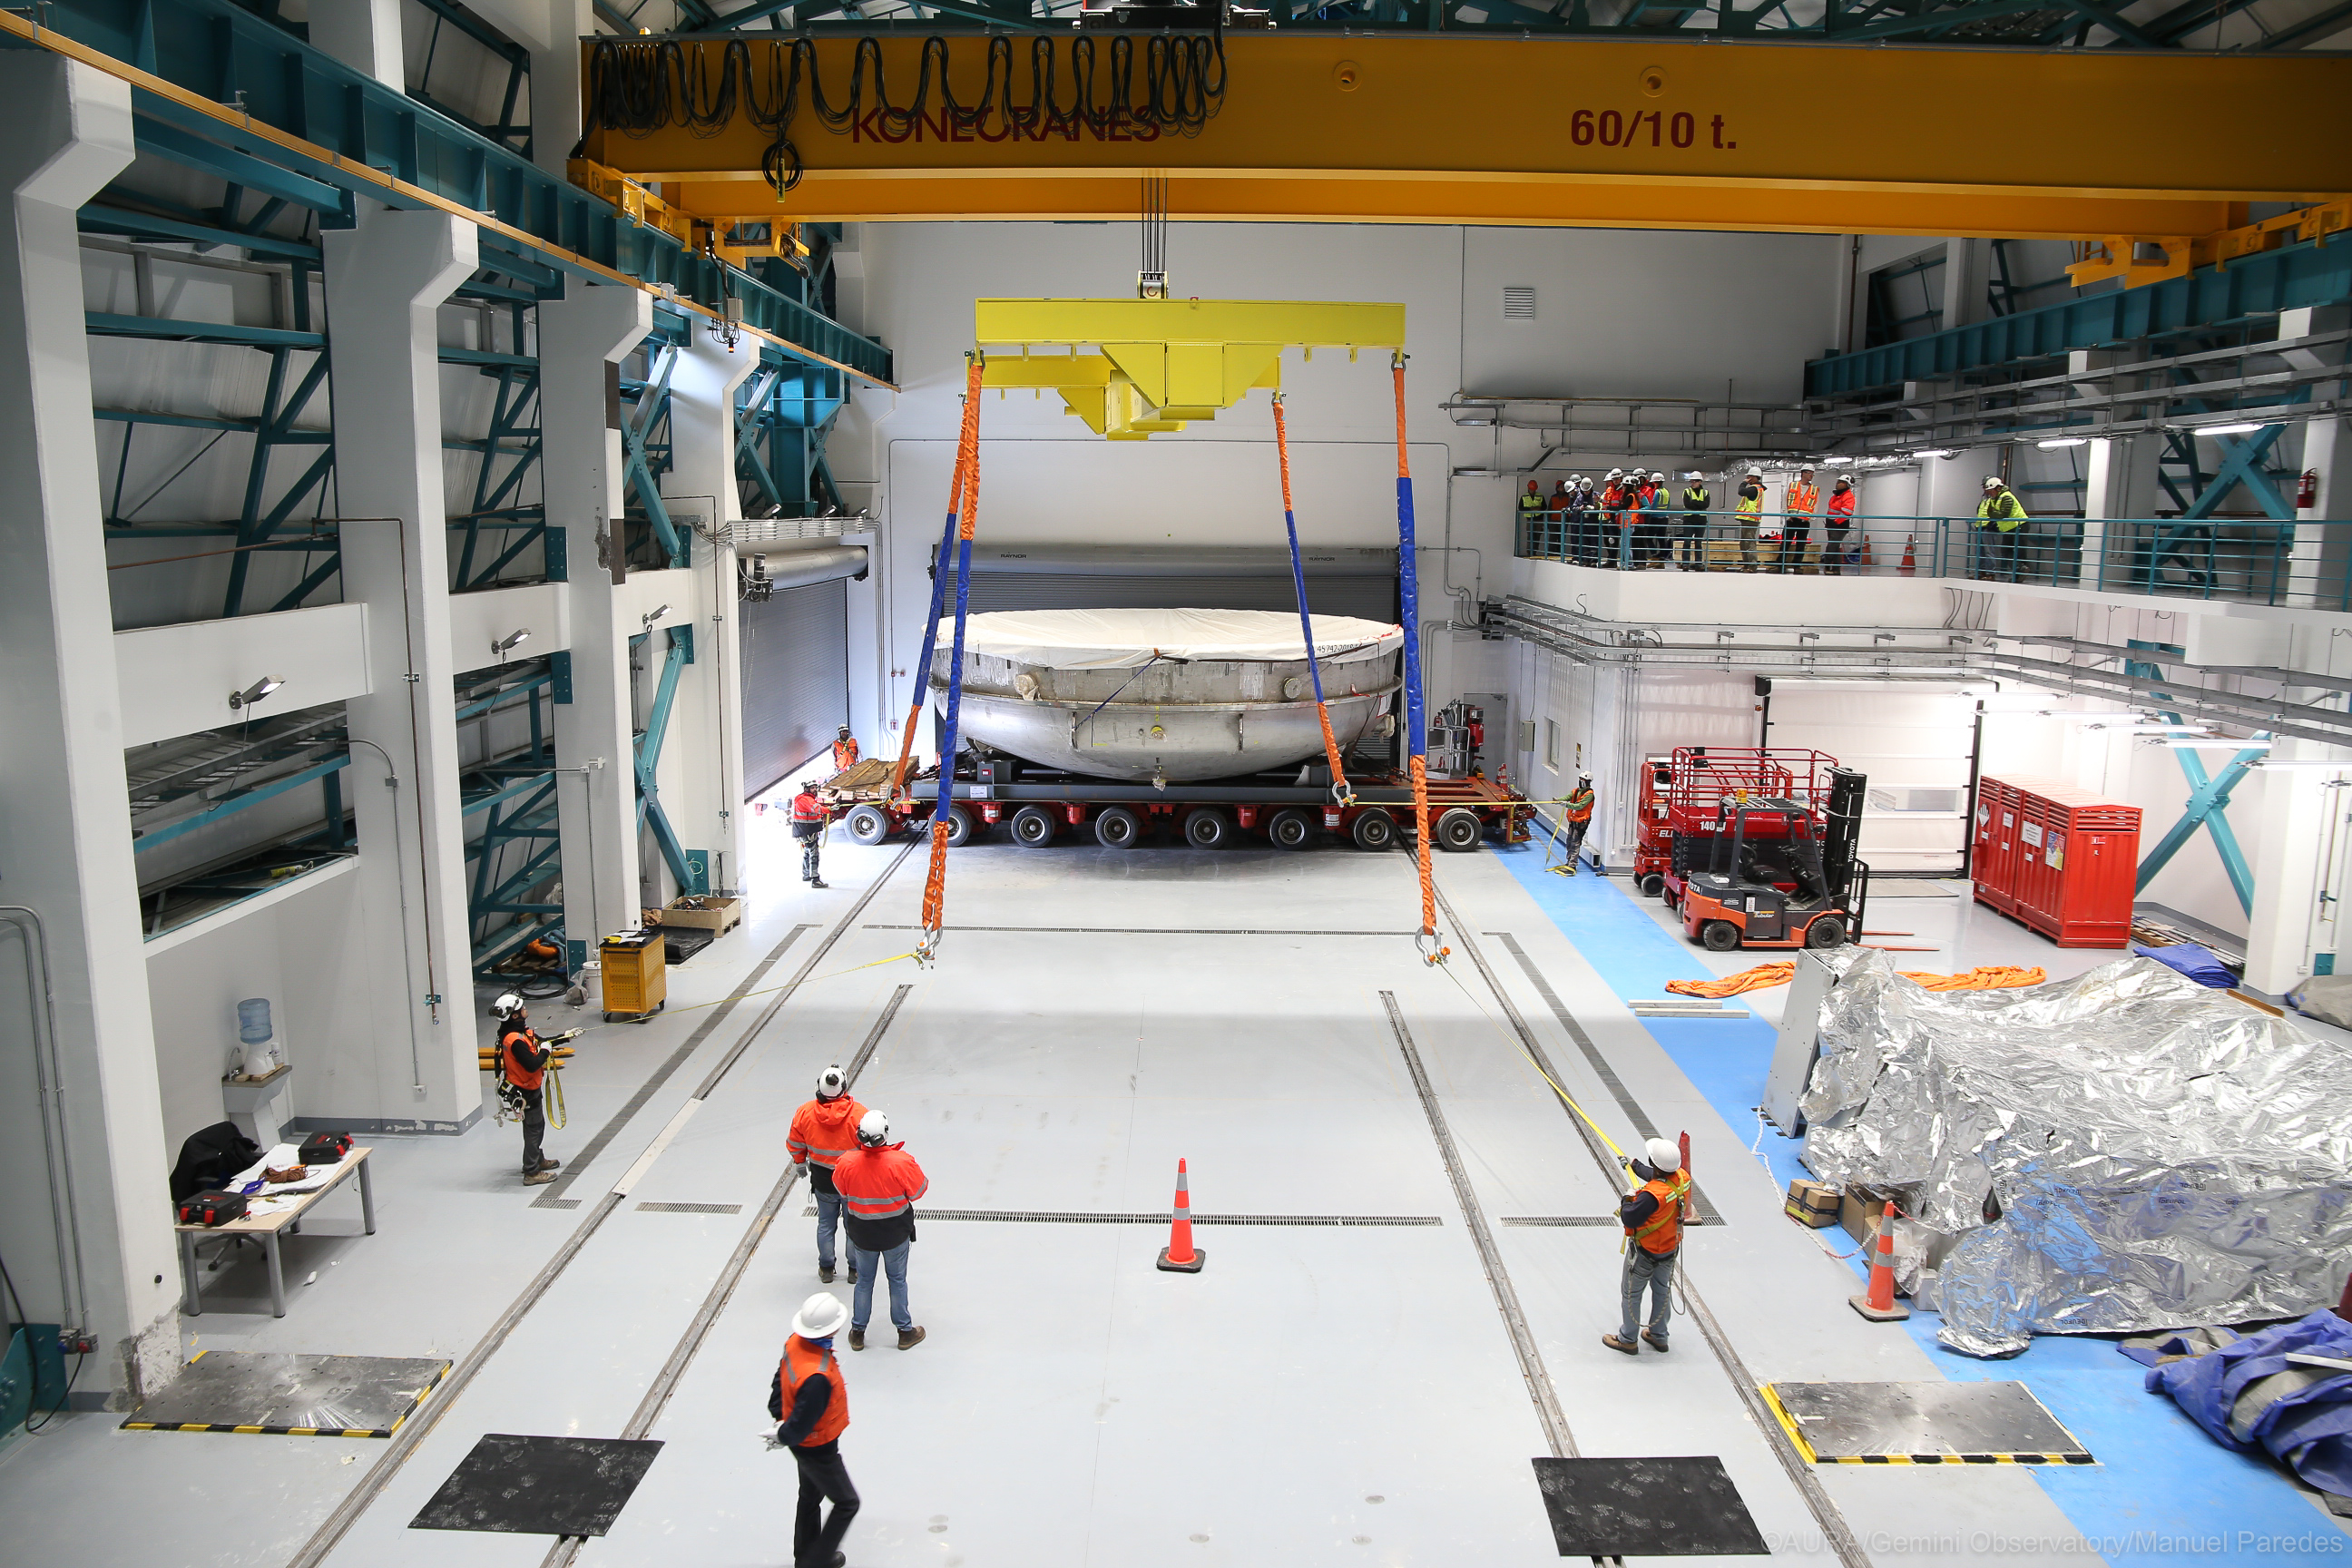

LSST Coating Chamber Arrival

November 11, 2018 - The Coating Chamber for the Large Synoptic Survey Telescope (LSST) arrived on the summit of Cerro Pachón, safely completing a 15 week journey from Deggendorf, Germany, where it was constructed. The 128-ton Coating Chamber is the largest single piece of equipment to arrive at the LSST observatory site to date, and will soon be joined by the Telescope Mount Assembly (TMA), from Spain, and the 8.4-meter Primary/Tertiary (M1M3) Mirror, from the United States, which are expected to arrive in 2019.

Credit: Manuel Paredes/AURA/International Gemini Observatory/NOIRLab/NSF